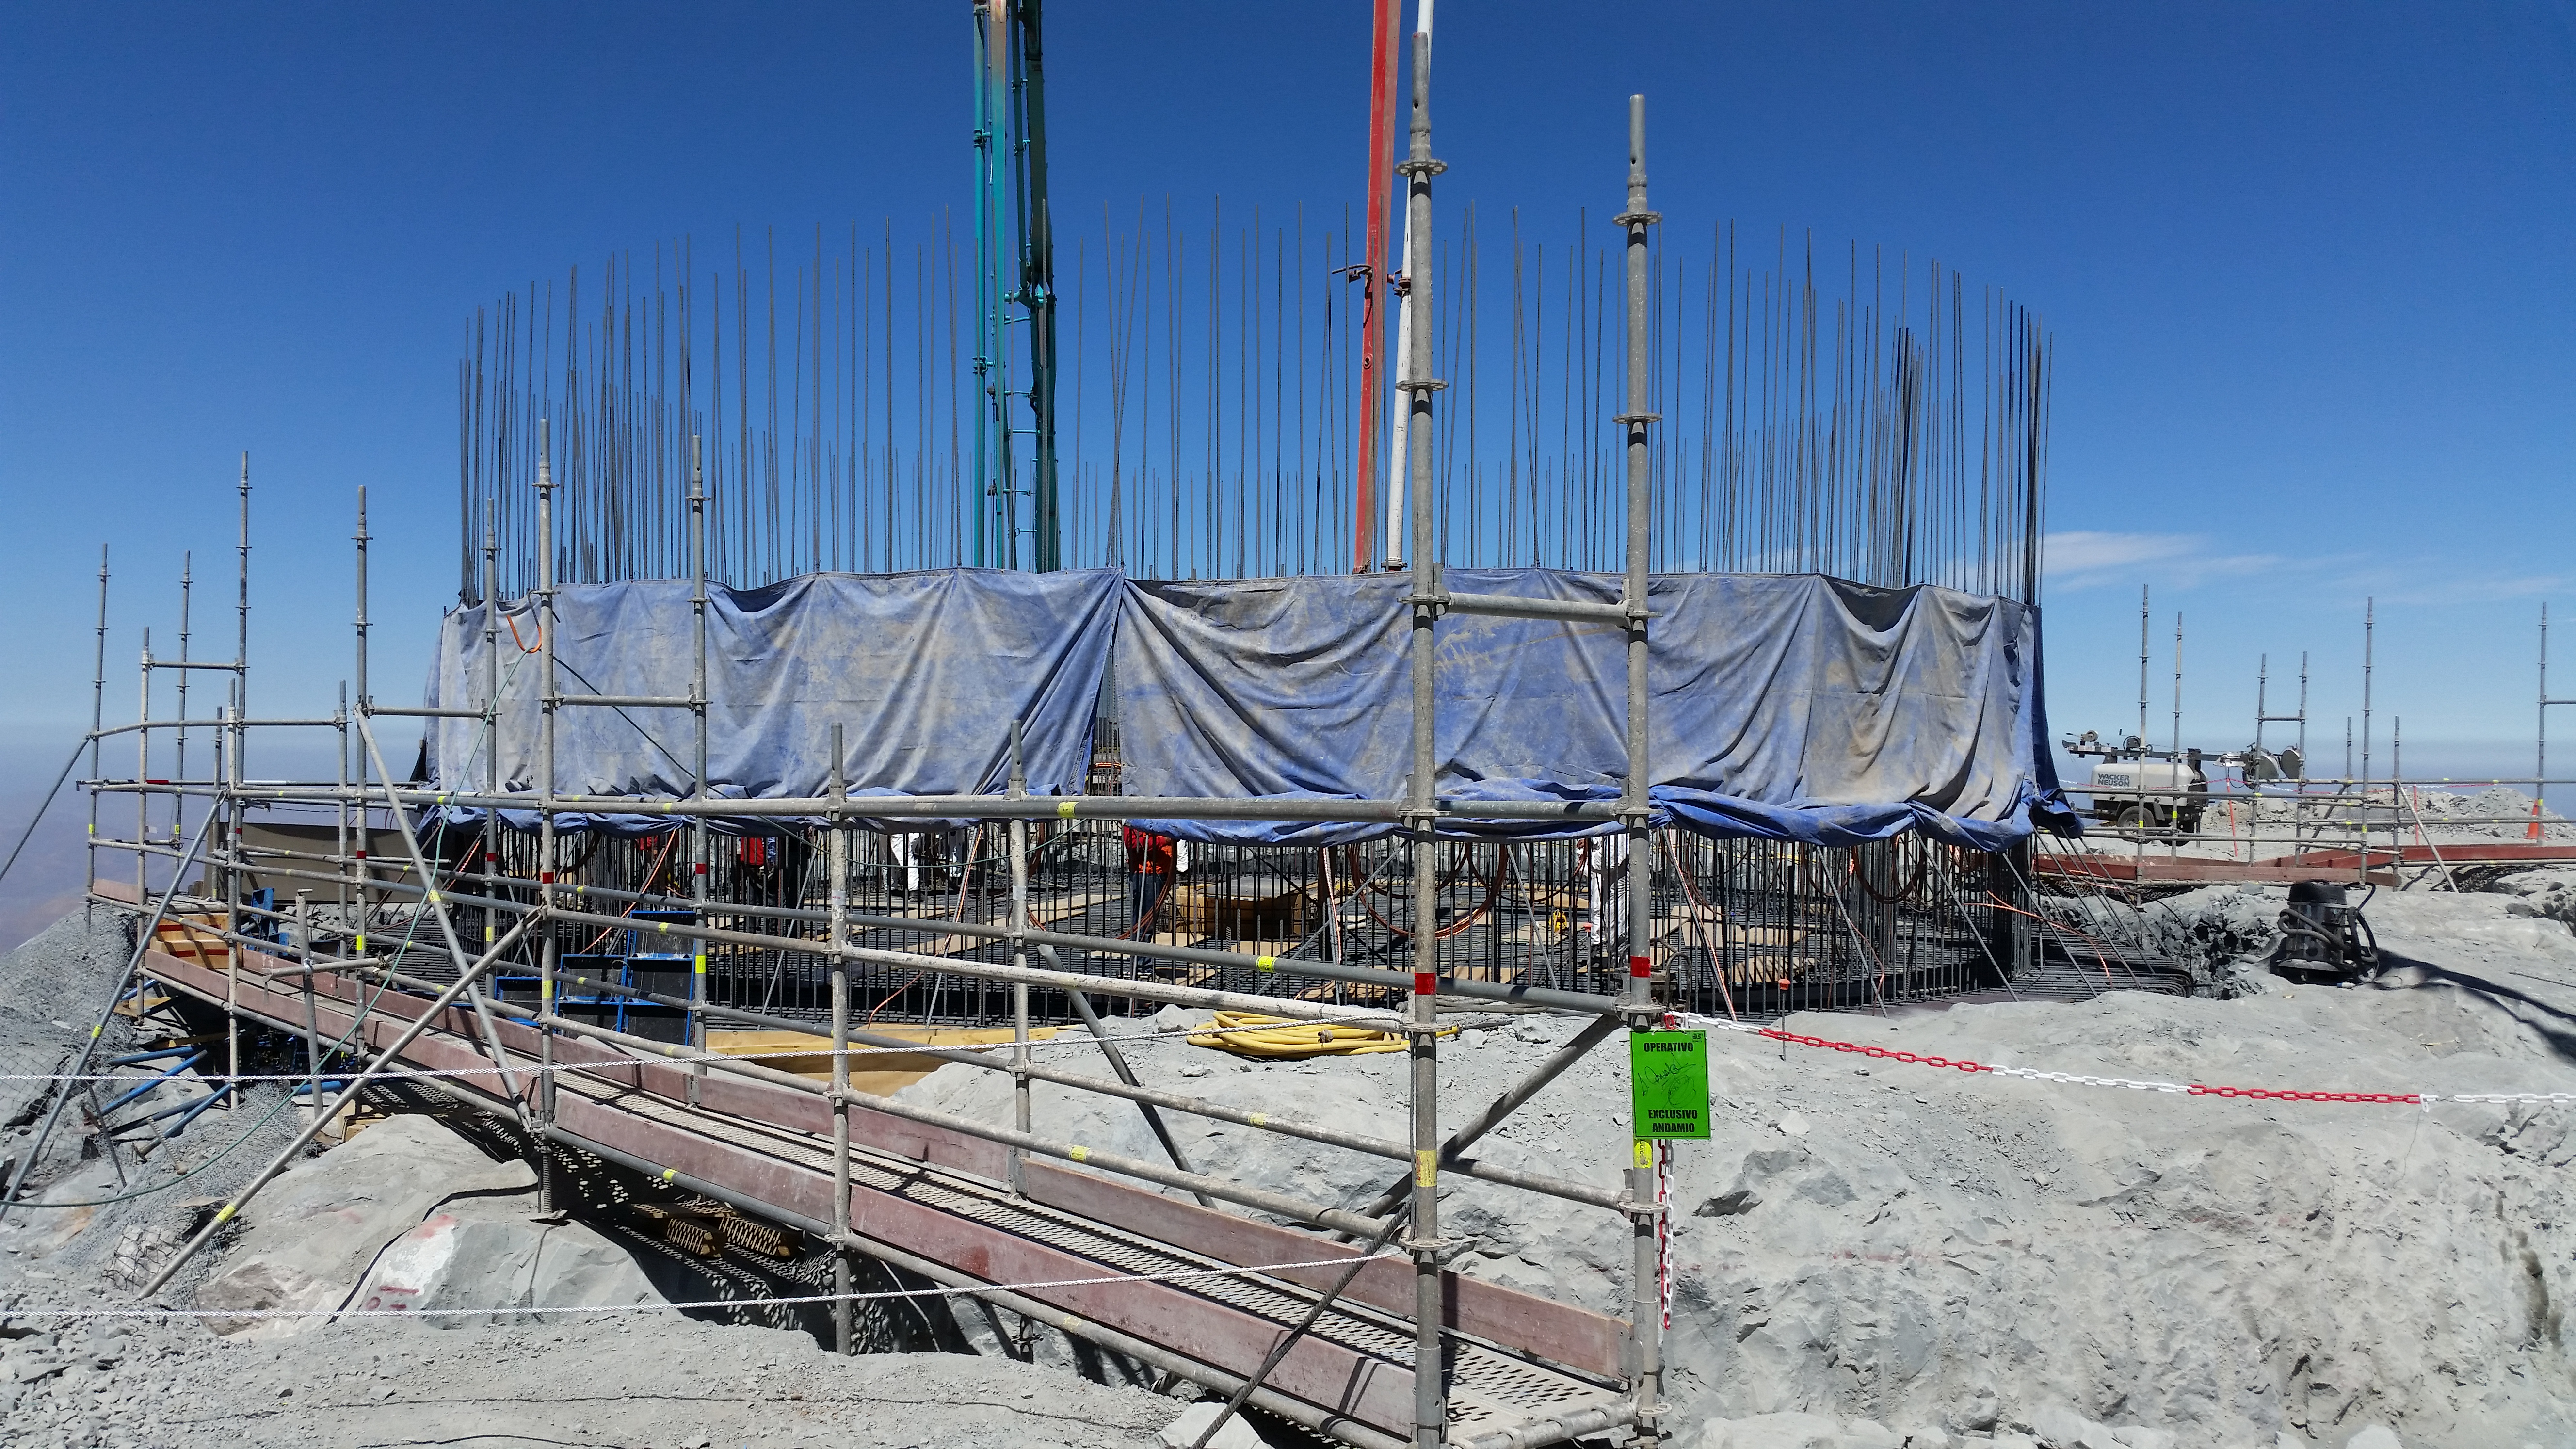

rubin-20160222-122219

General view: pouring concrete on the pier foundation.

Credit: Rubin Observatory/NSF/AURA